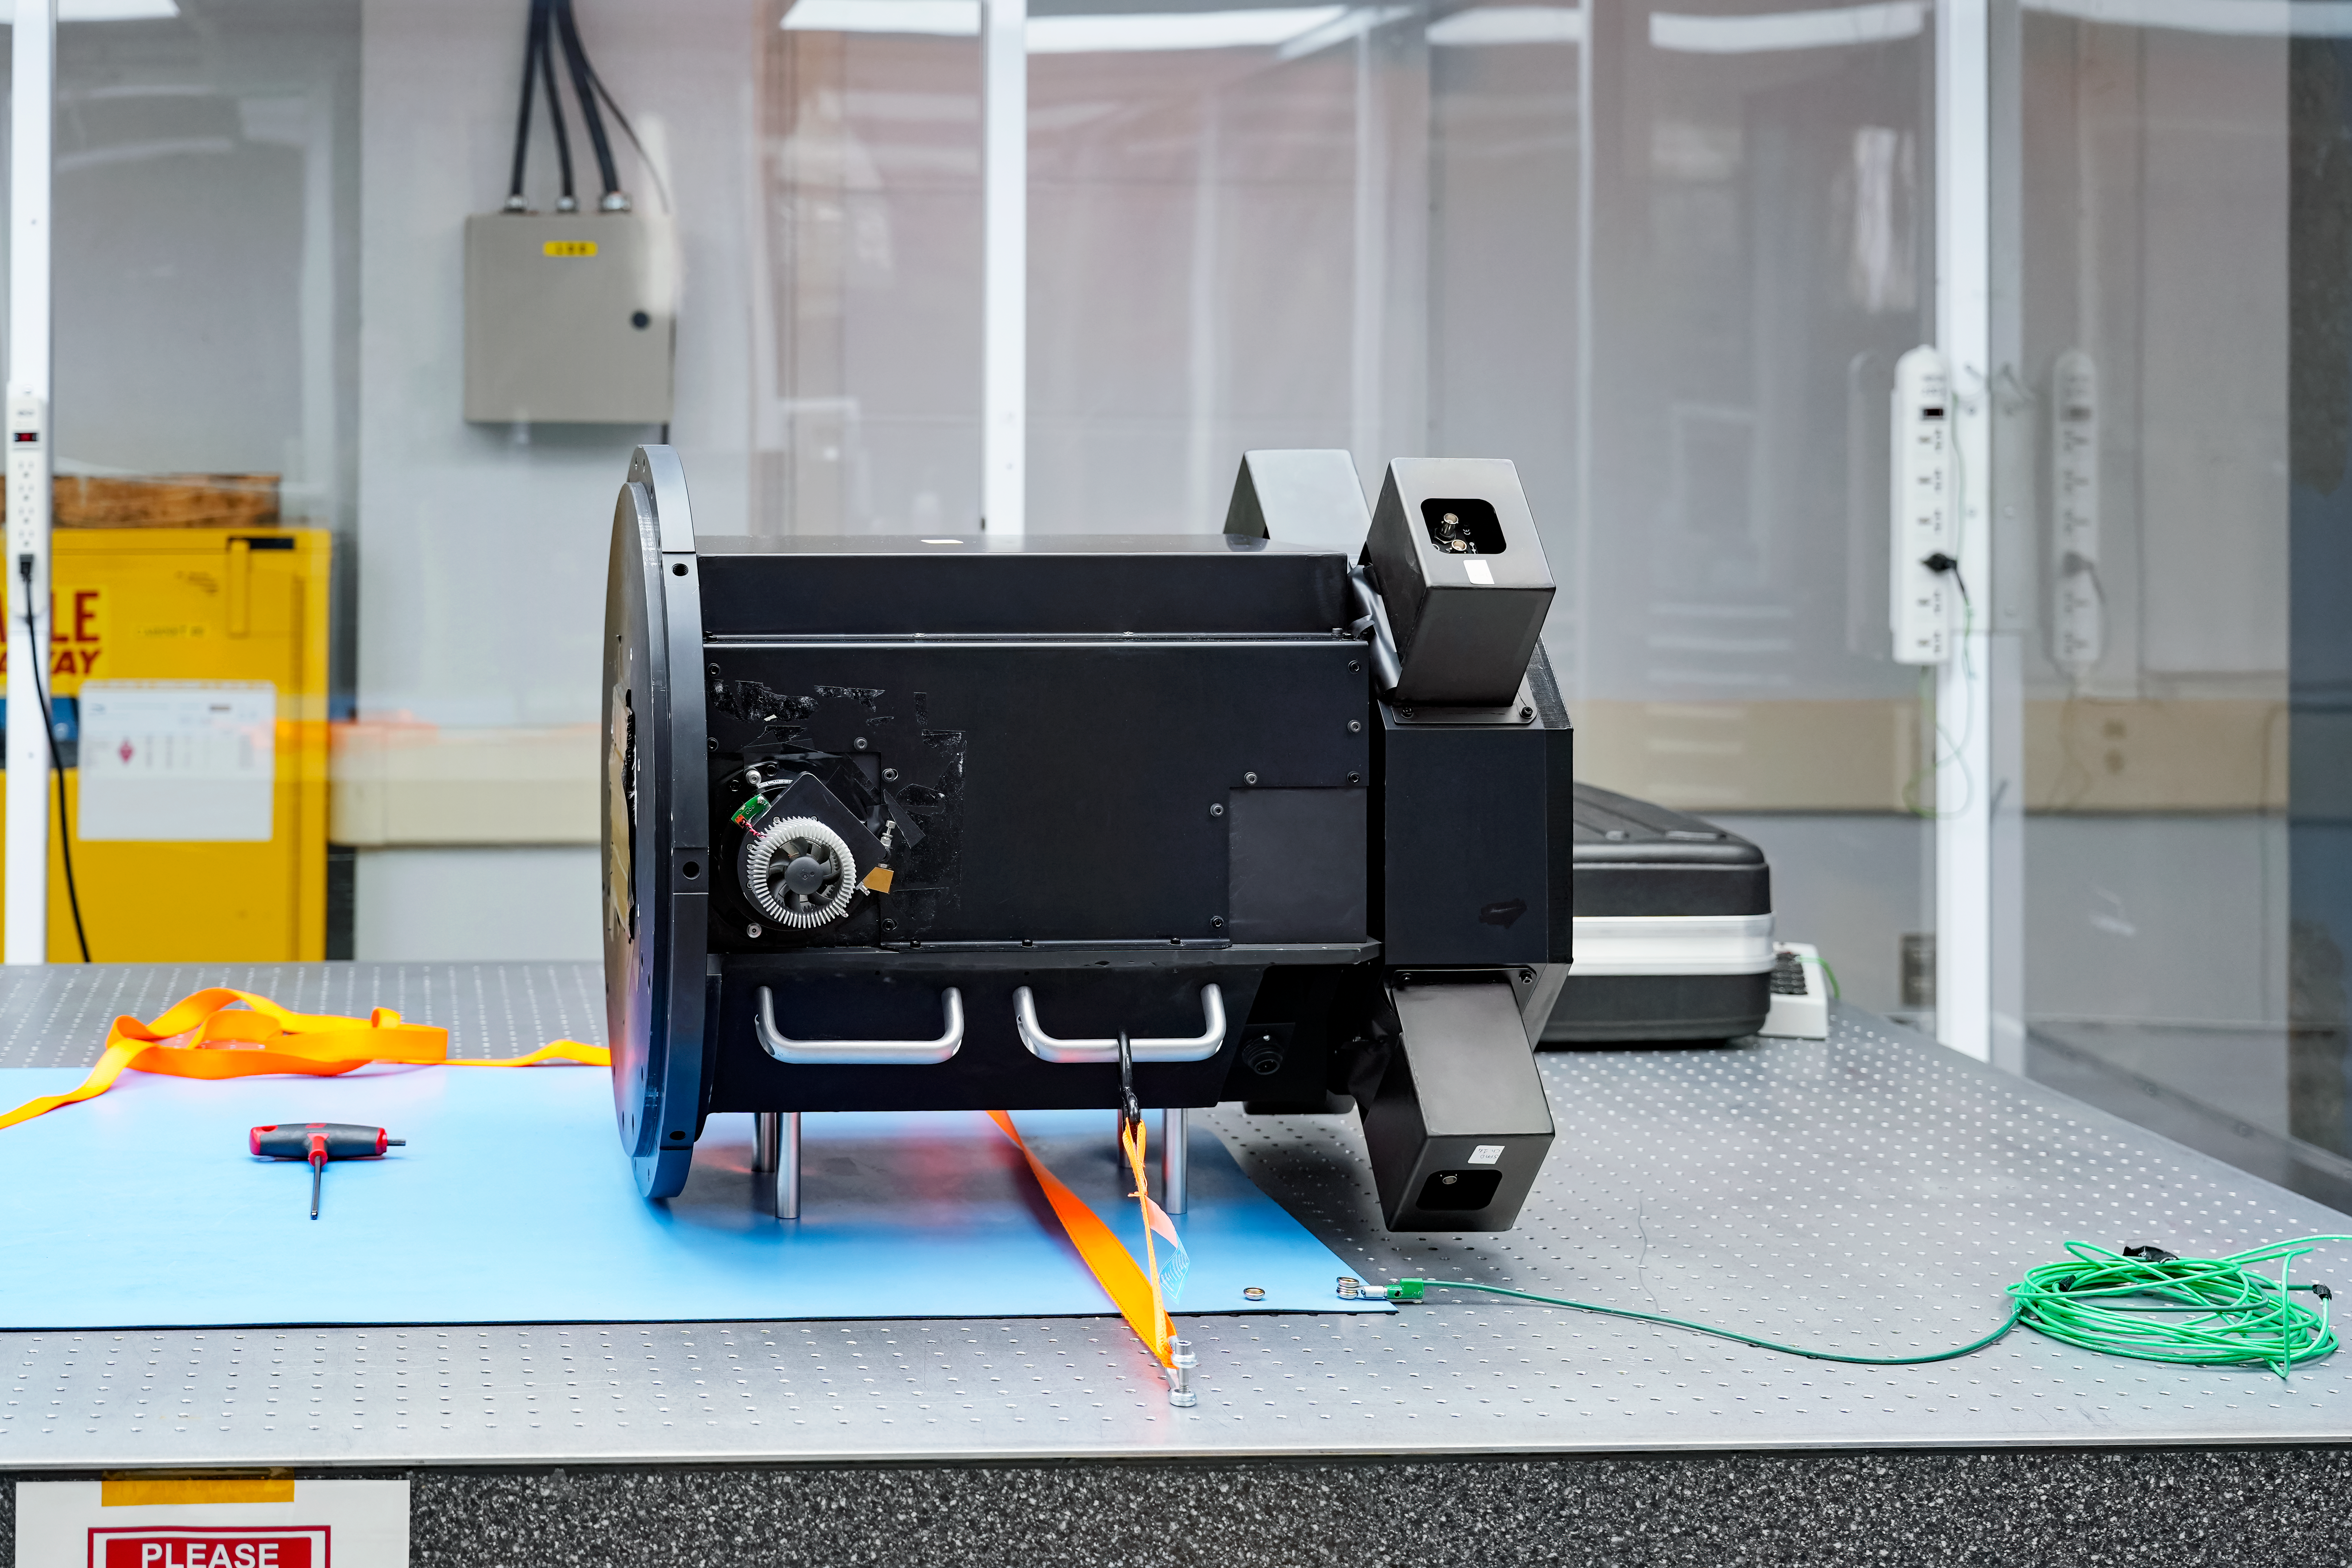

IQUEYE Installed on Gemini South

IQUEYE was delivered to and successfully installed on the Gemini South telescope in early February 2025.

Credit: International Gemini Observatory/NOIRLab/NSF/AURA/T. Cassanelli